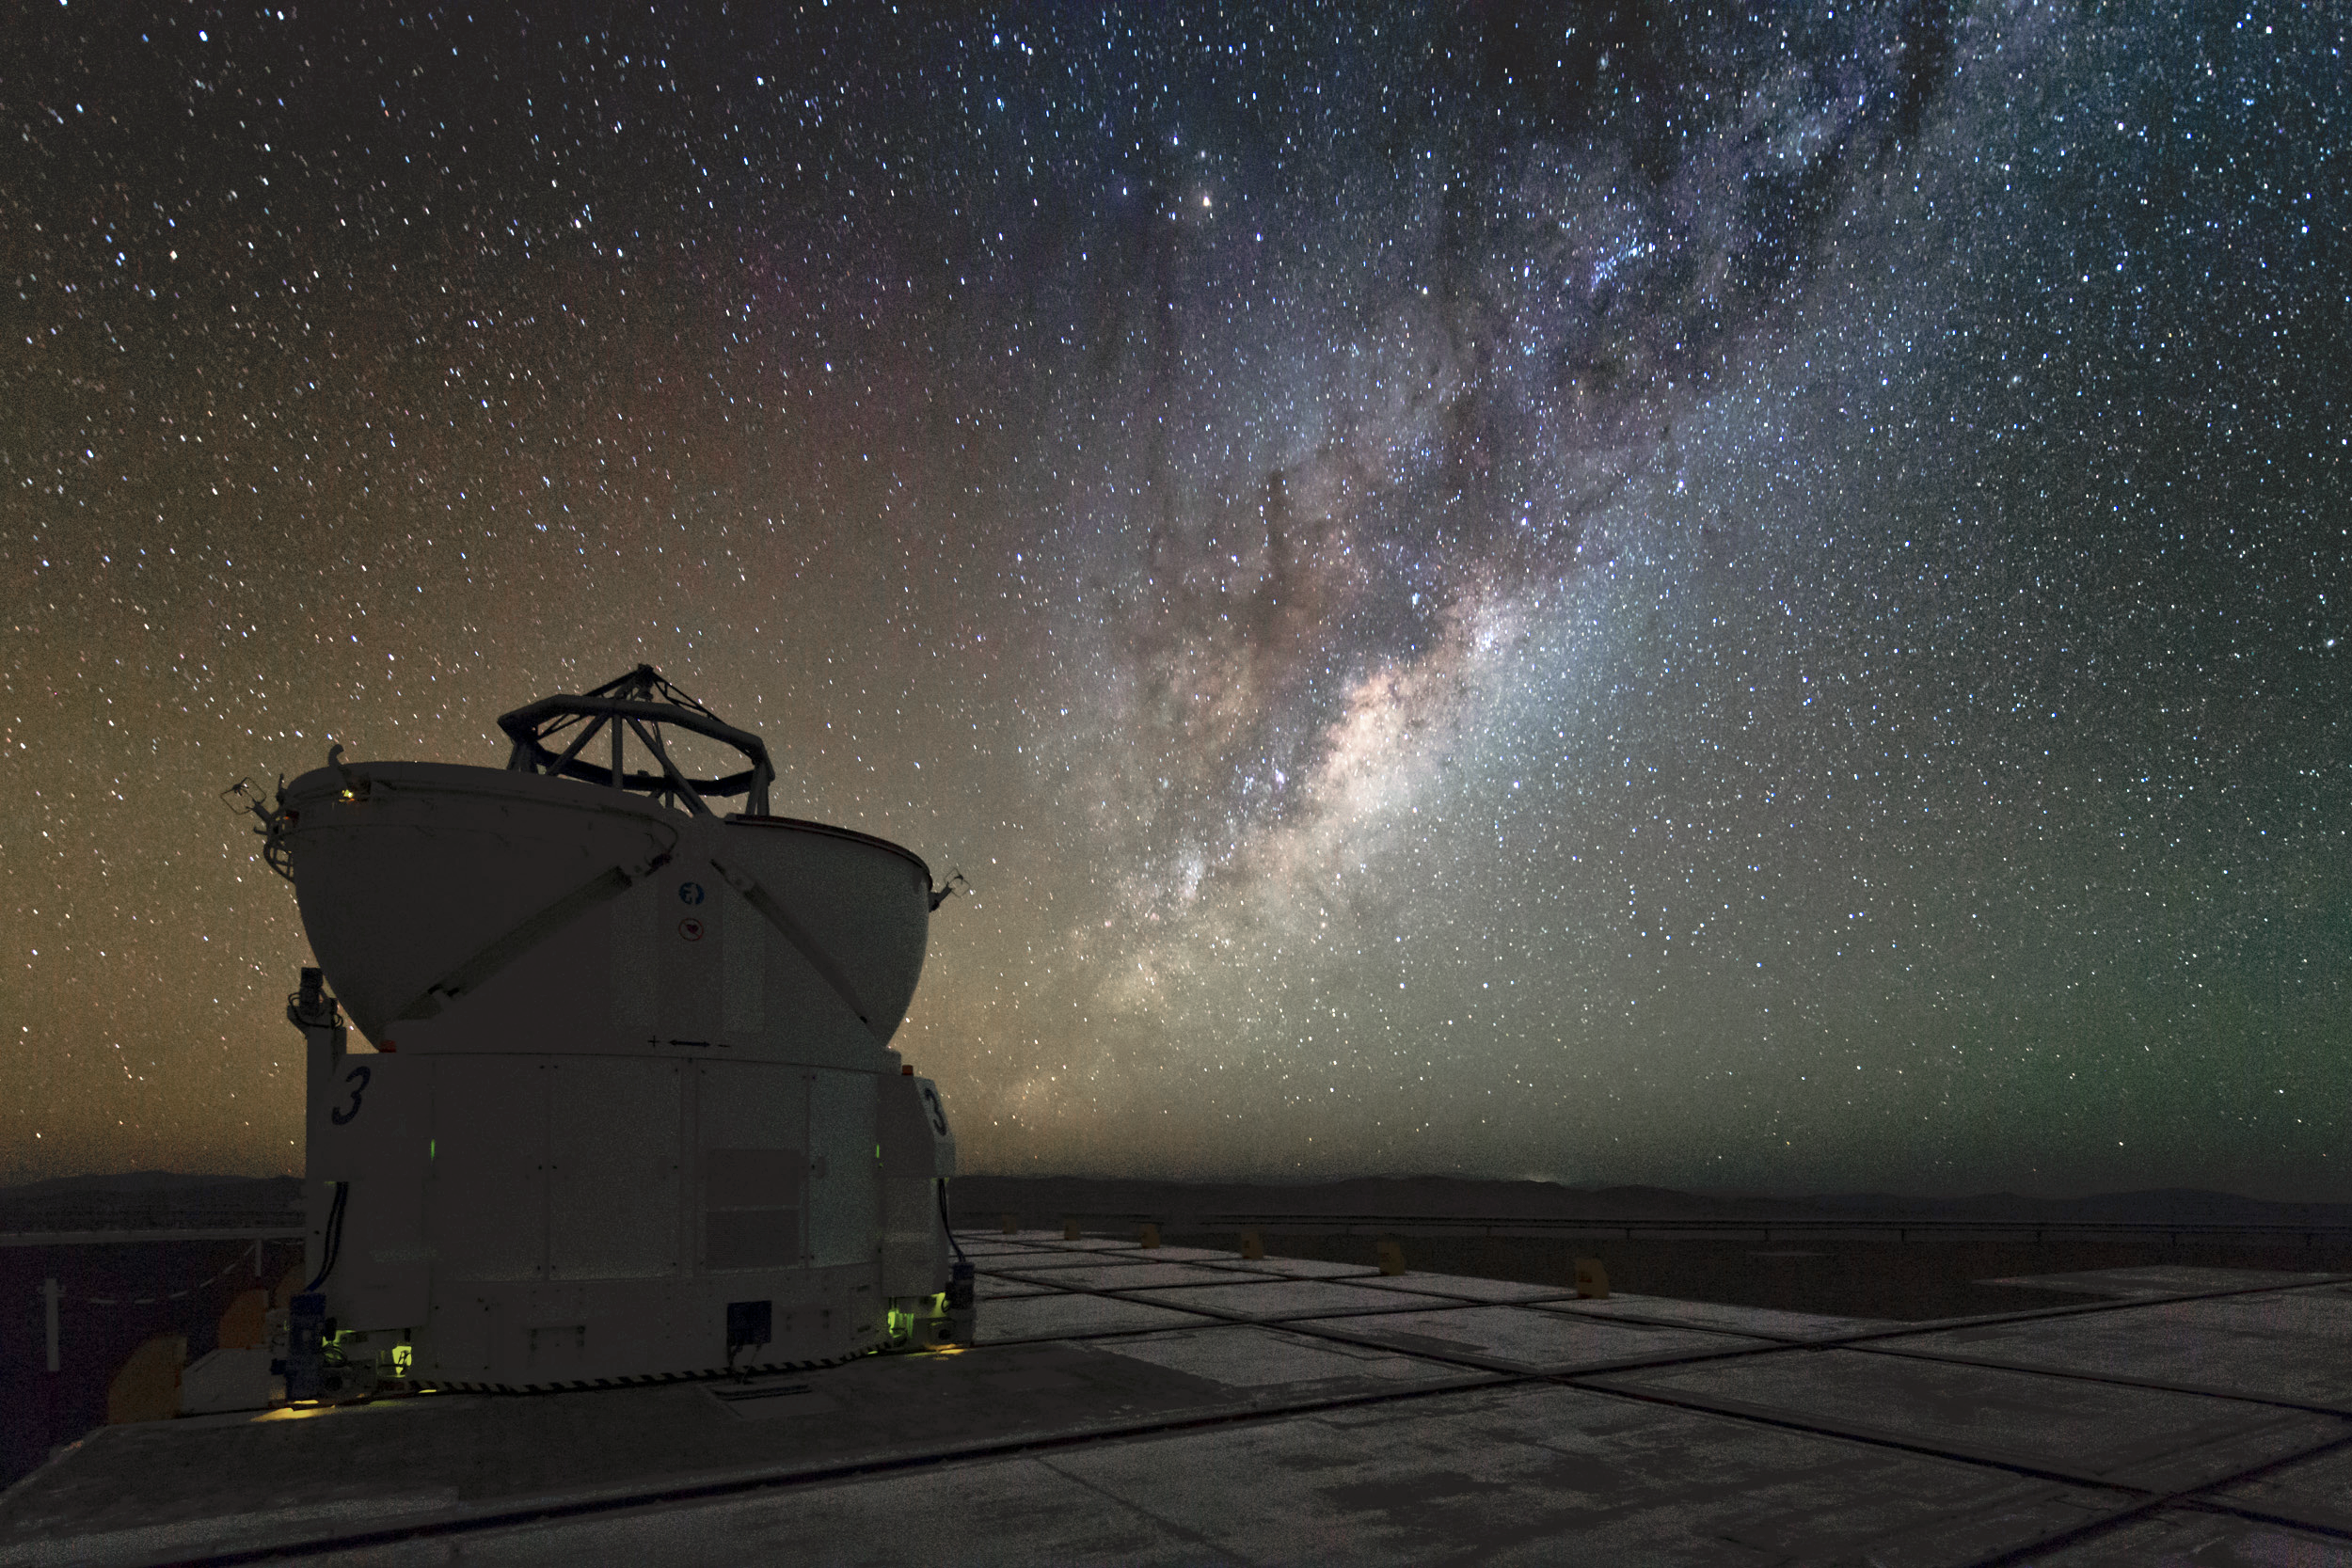

Our galaxy revealed with the VLTI

This stunning image taken during the ESO Ultra HD Expedition shows the Milky Way alongside one of four of the 1.8-metre Auxiliary Telescopes (ATs). Together with the four Unit Telescopes (UTs) with main mirrors of 8.2m diameter, the telescopes can work together, to form a giant ‘interferometer’, the ESO Very Large Telescope Interferometer. The combination makes for the world's most advanced optical instrument to explore the depths of our Universe.

Taken during the ESO Ultra HD Expedition.

Credit: ESO/C. Malin (christophmalin.com)